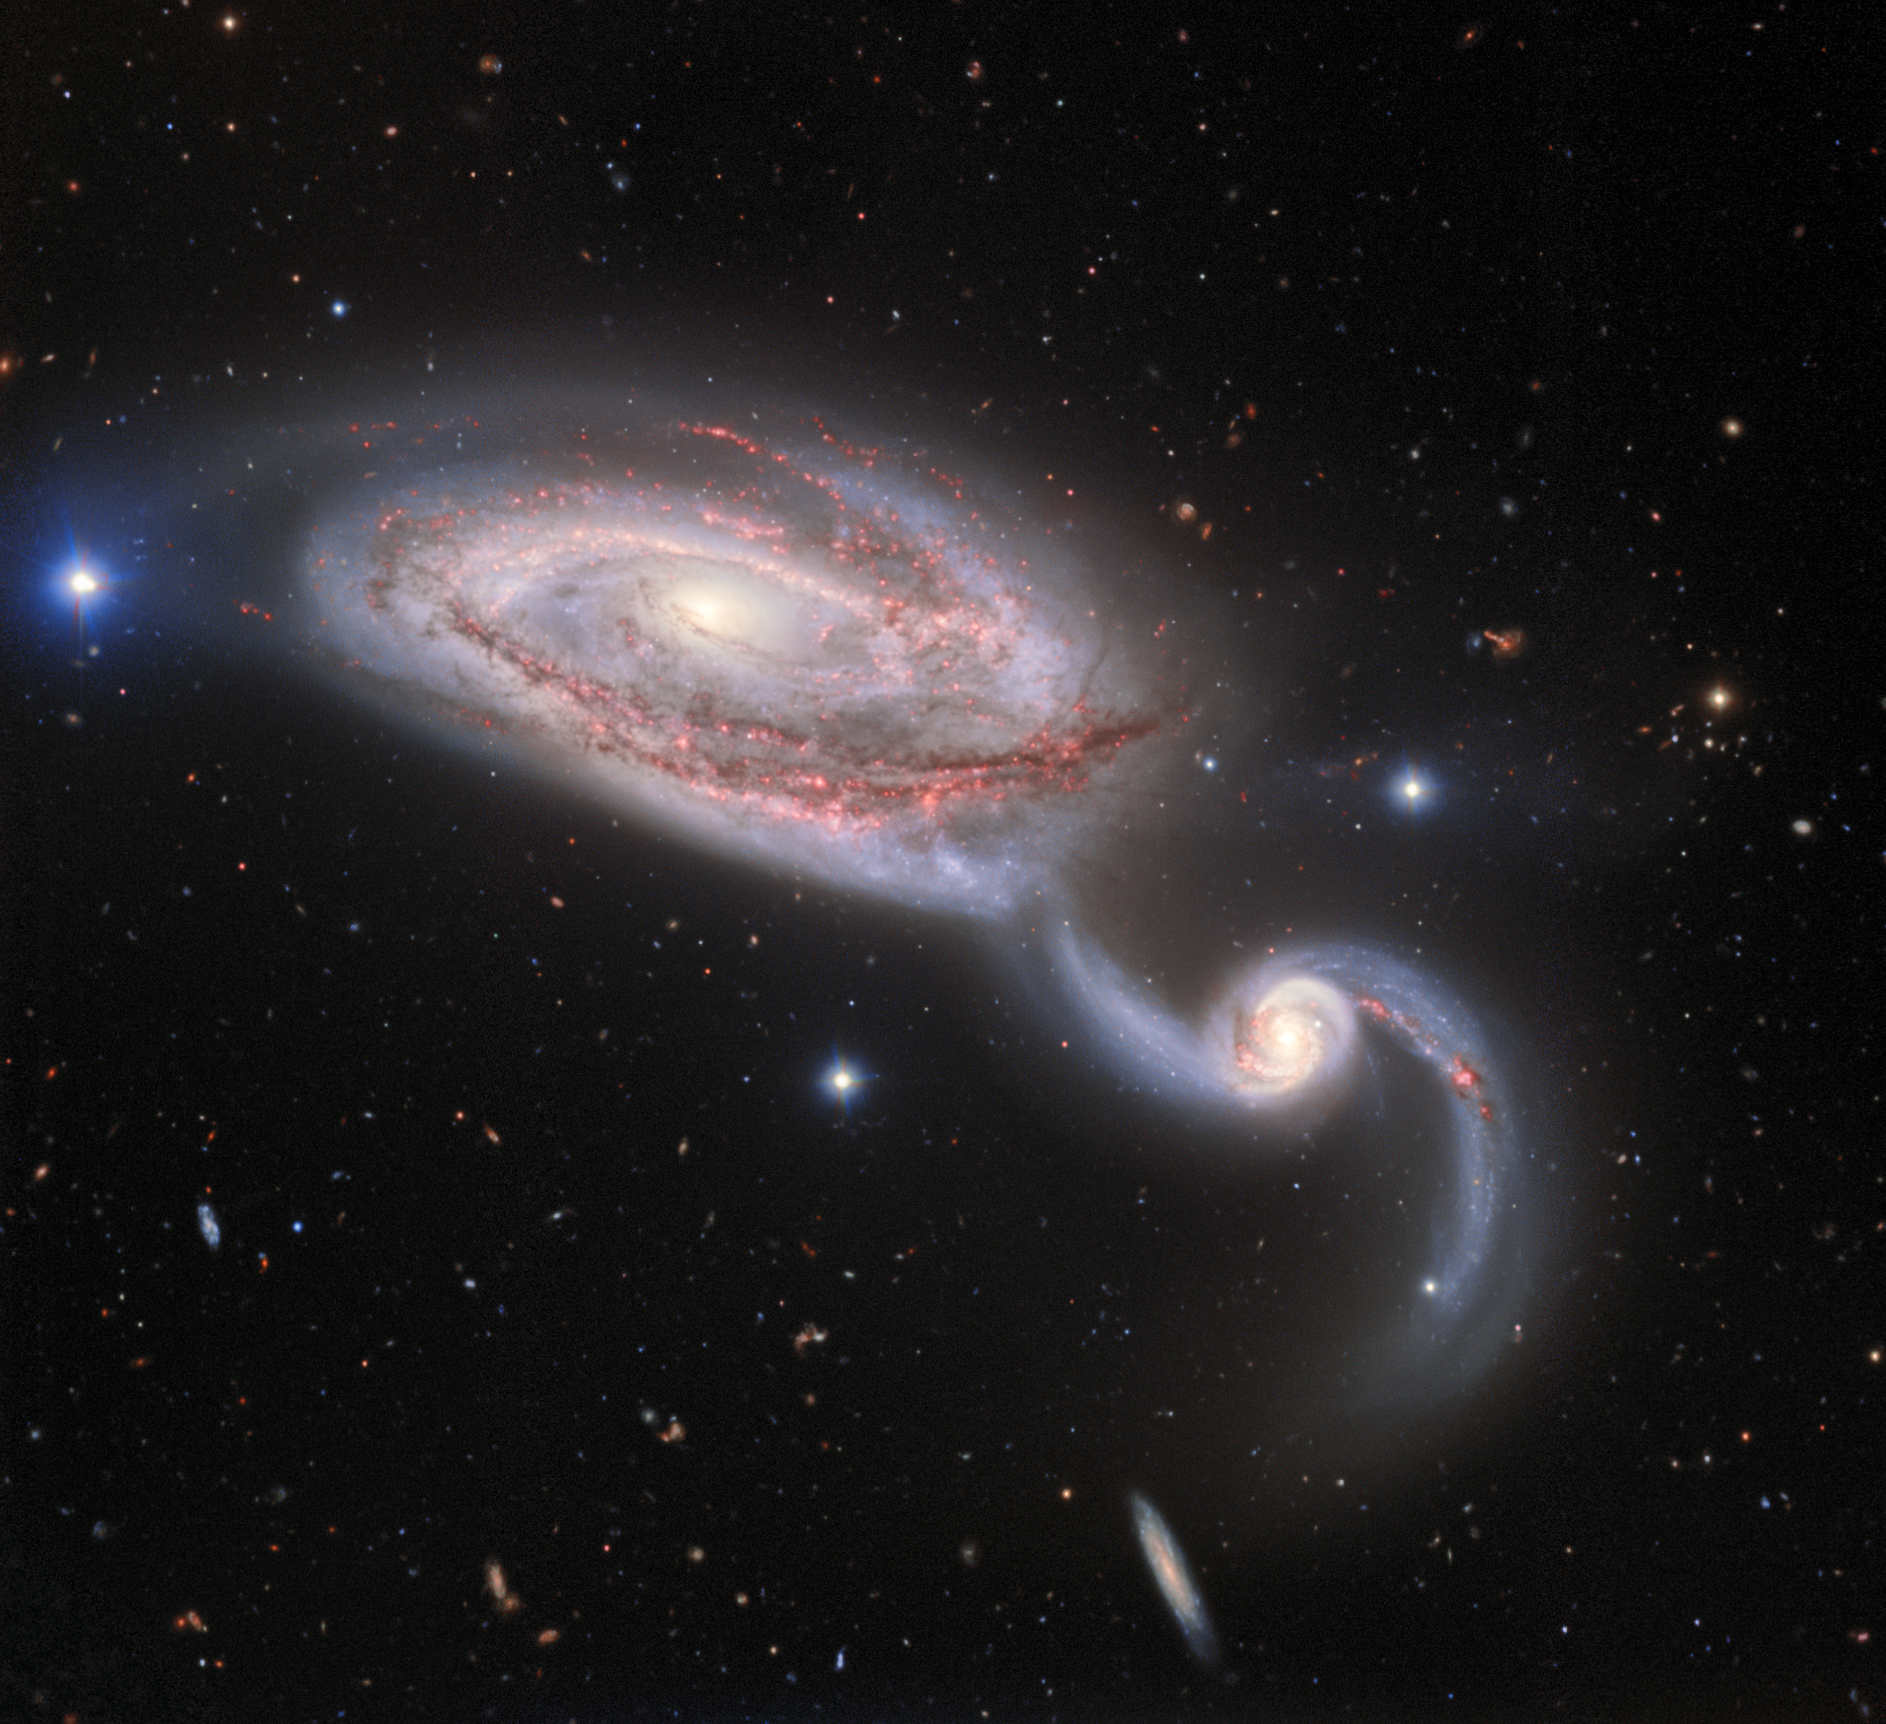

Galactic Dance

Image of the interacting galaxy pair NGC 5394/5 obtained with NSF NOIRLab's Gemini North 8-meter telescope on Hawai'i's Maunakea using the Gemini Multi-Object Spectrograph in imaging mode. This four-color composite image has a total exposure time of 42 minutes

Credit: International Gemini Observatory/NOIRLab/NSF/AURA